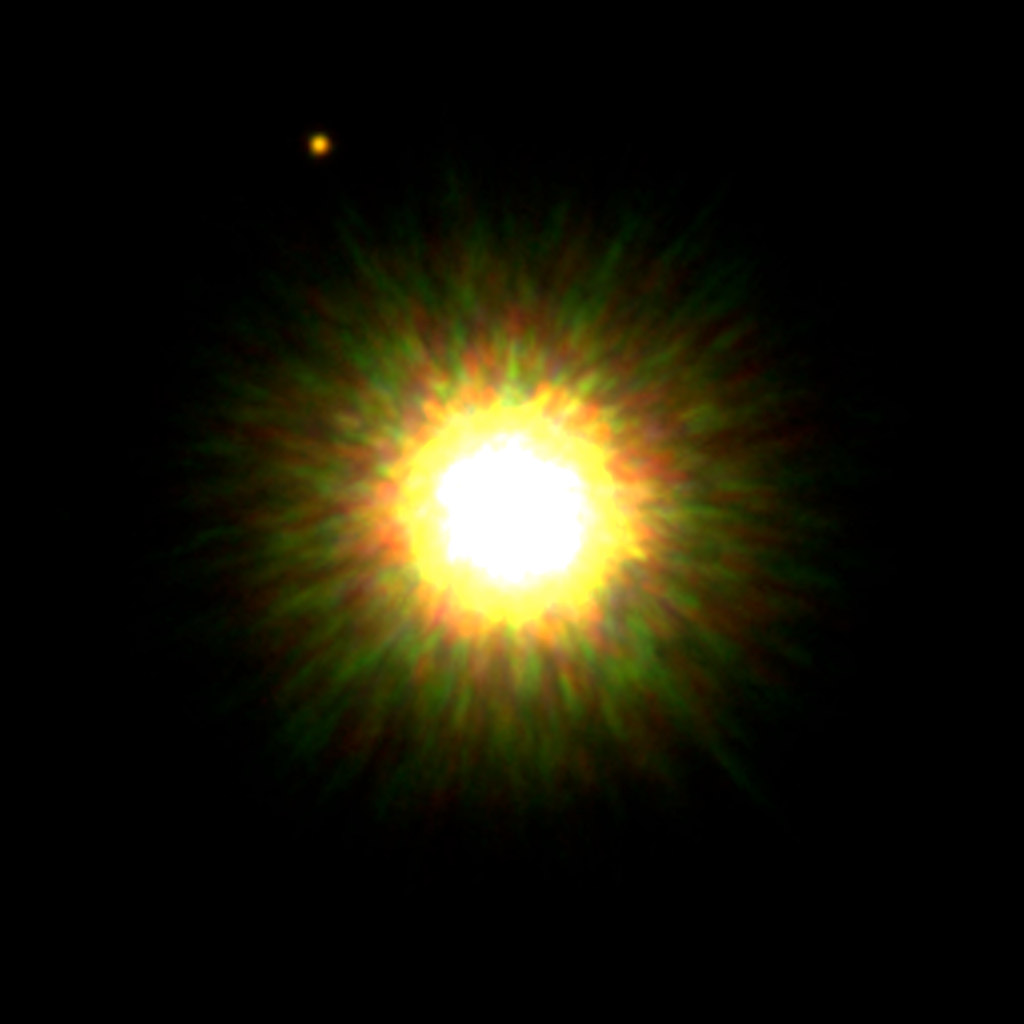

First Picture of Likely Planet around Sun-like Star

Gemini adaptive optics image of 1RSX J160929.1-210524 and its likely ~8 Jupiter-mass companion. This image is a composite of J-, H- and K-band near-infrared images. All images obtained with the Gemini Altair adaptive optics system and the Near-Infrared Imager (NIRI) on the Gemini North telescope.

Credit: International Gemini Observatory